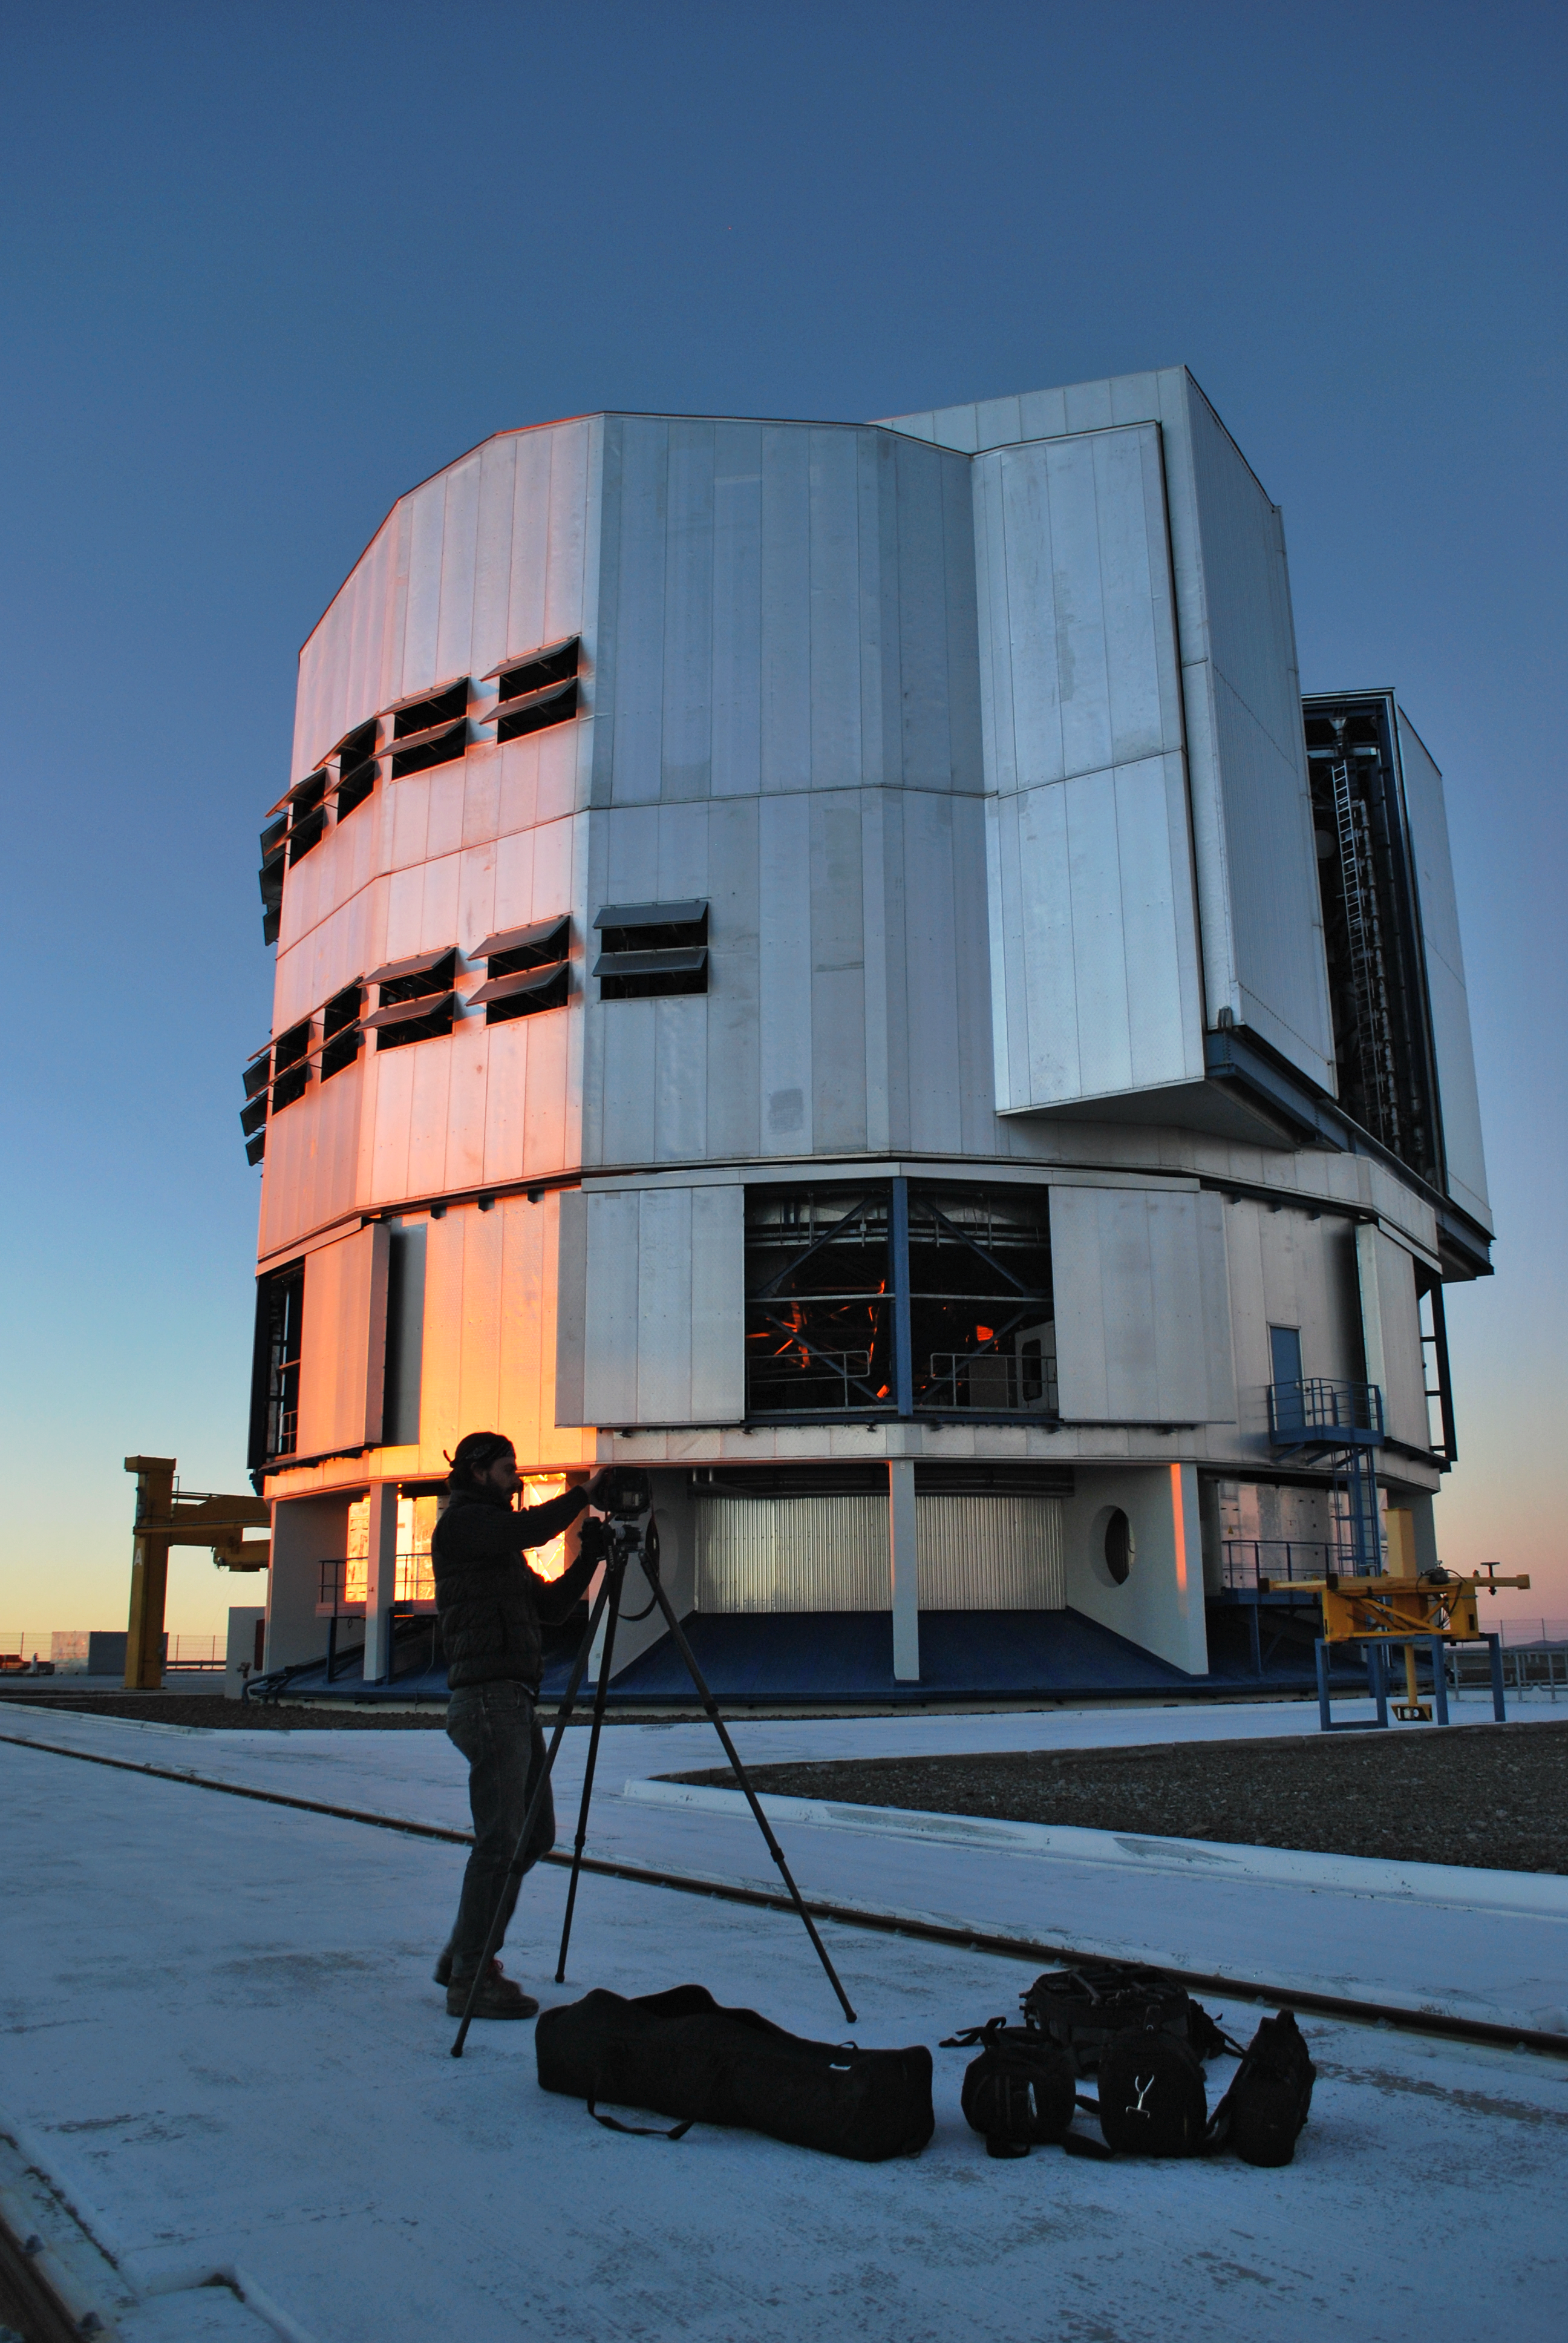

VLT Laser Guide Star poses for "Traveller" magazine

On the night of 28 August 2011, a photographer for the luxury magazine Conde Nast Traveller captured the laser guide star, one of the visually more impressive icons of the ESO’s Very Large Telescope (VLT) in Paranal, Chile. The striking yellow beam, stretching 90 kilometres into the night sky, and pointing to the centre of the Milky Way was chosen to feature the stunning night sky over the Atacama Desert.

Credit: ESO